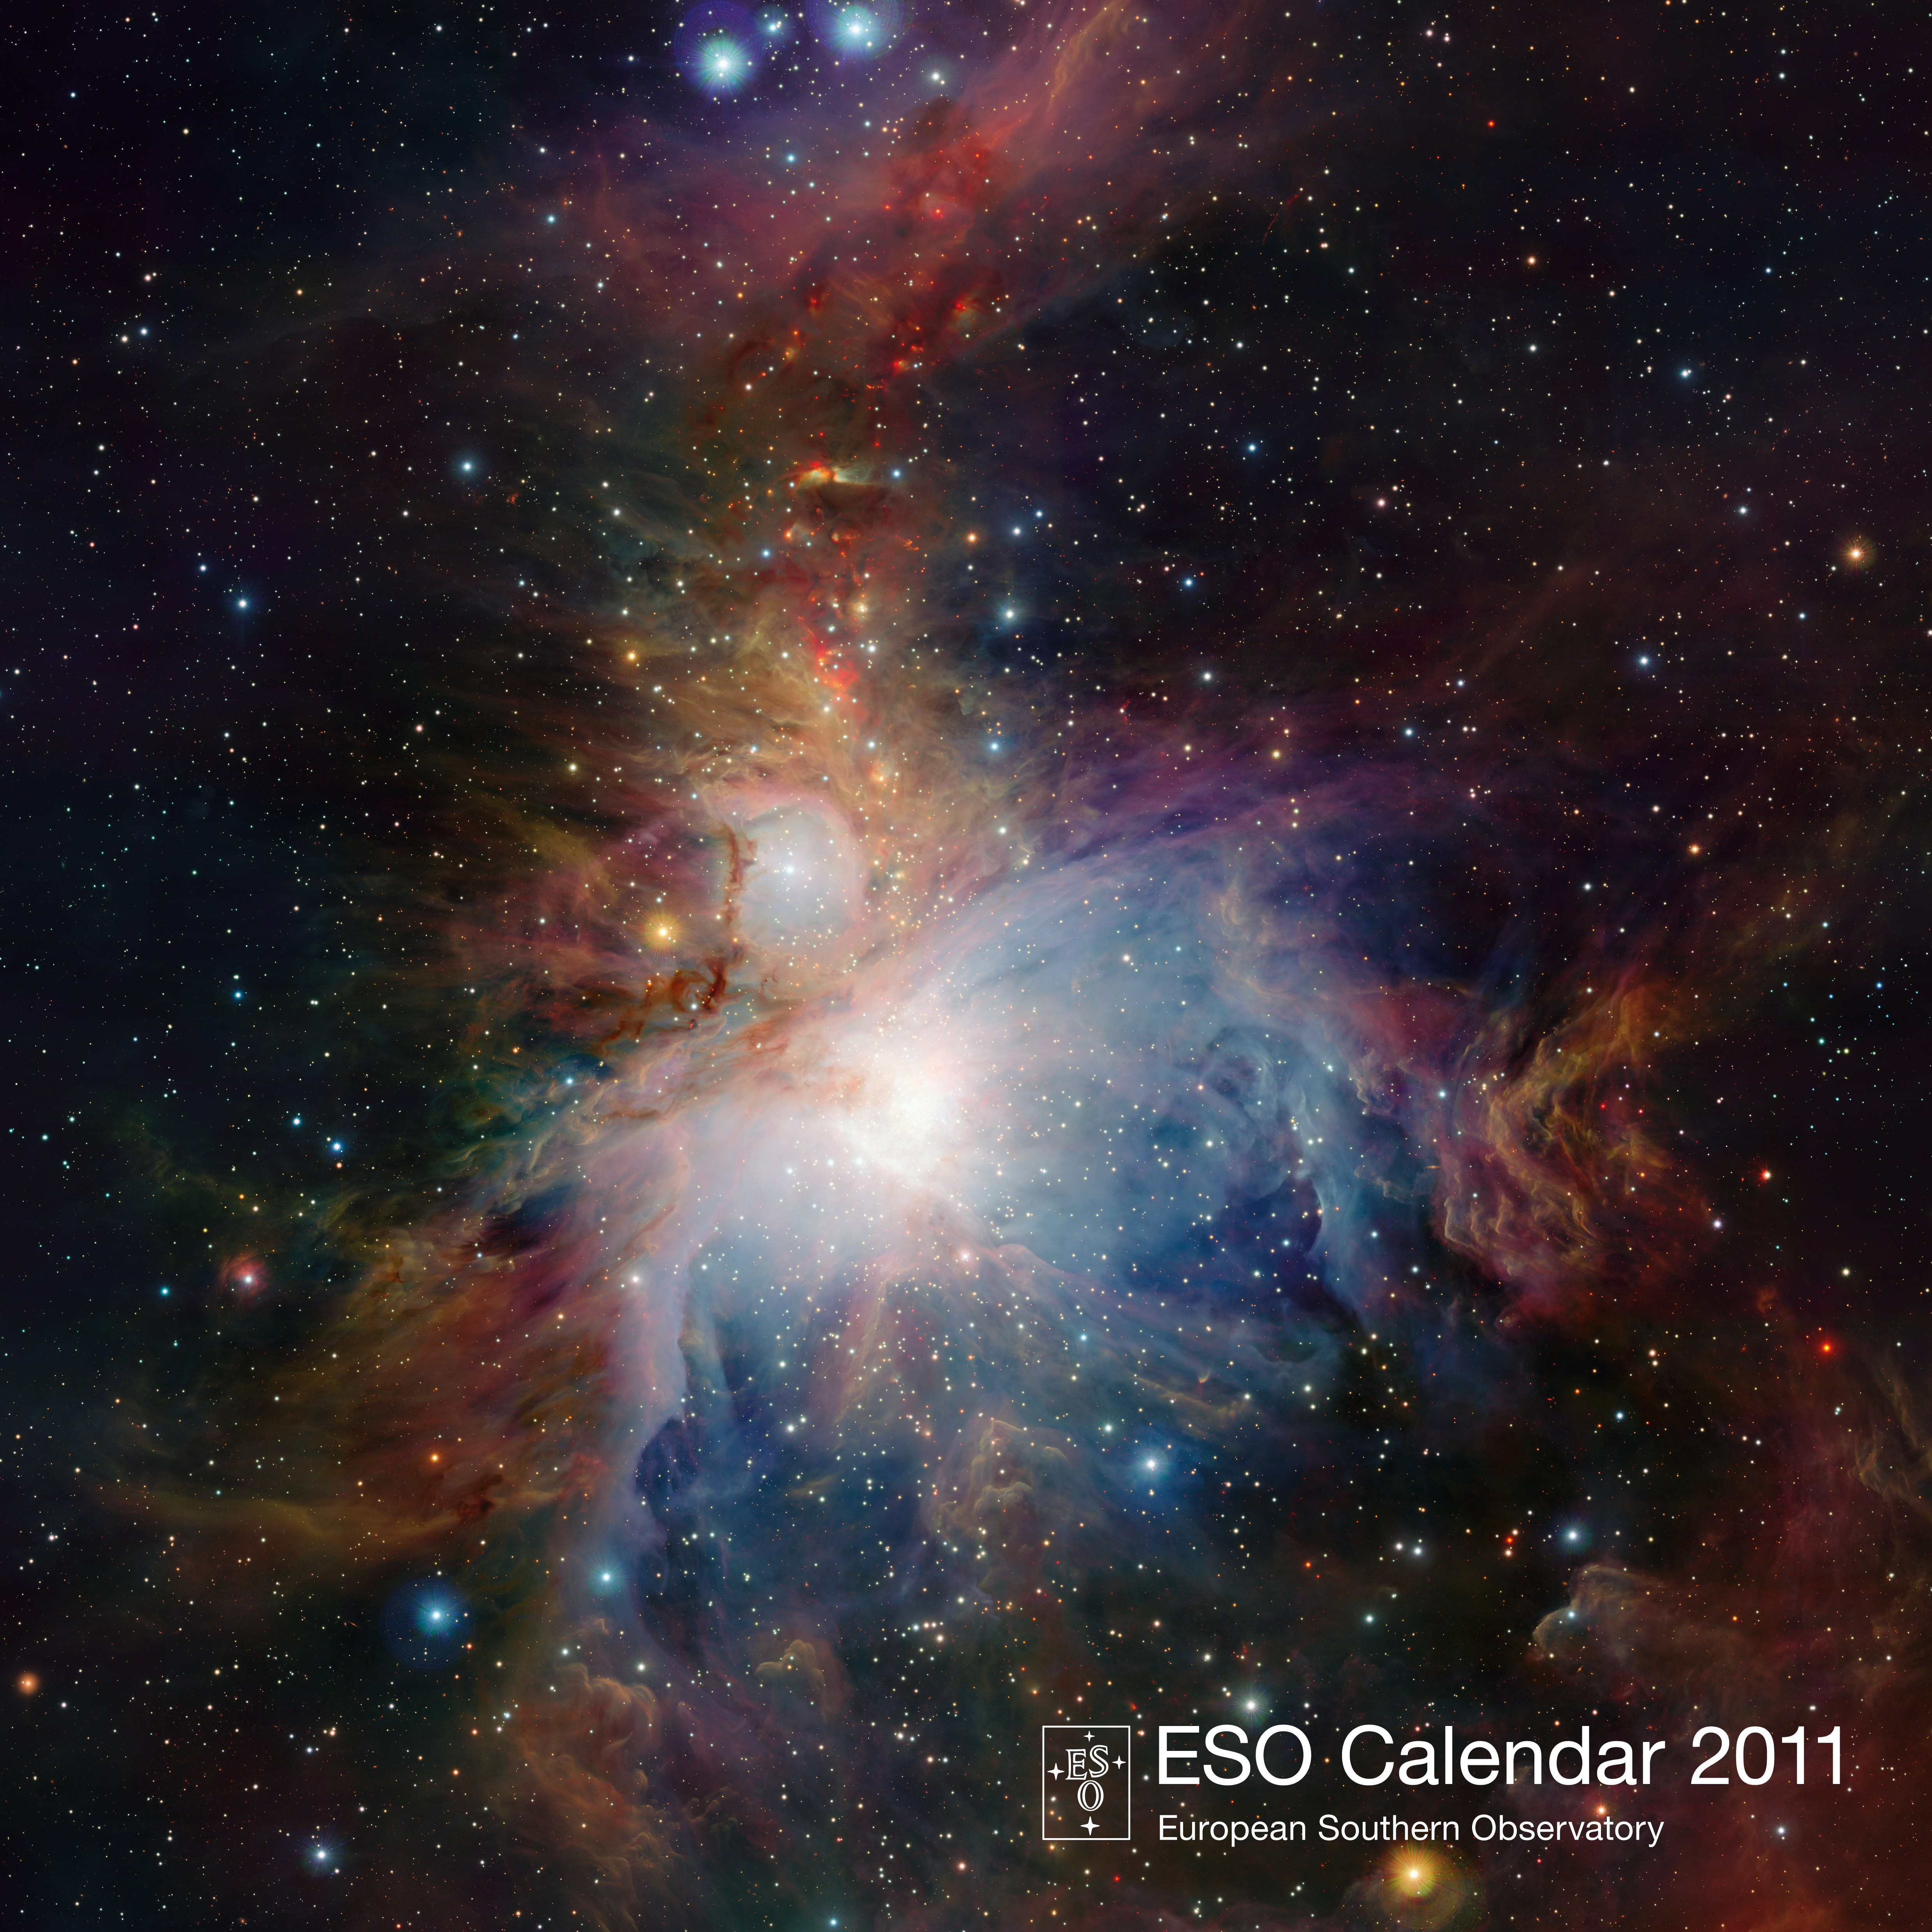

Cover of the ESO Calendar 2011

Credit: ESO